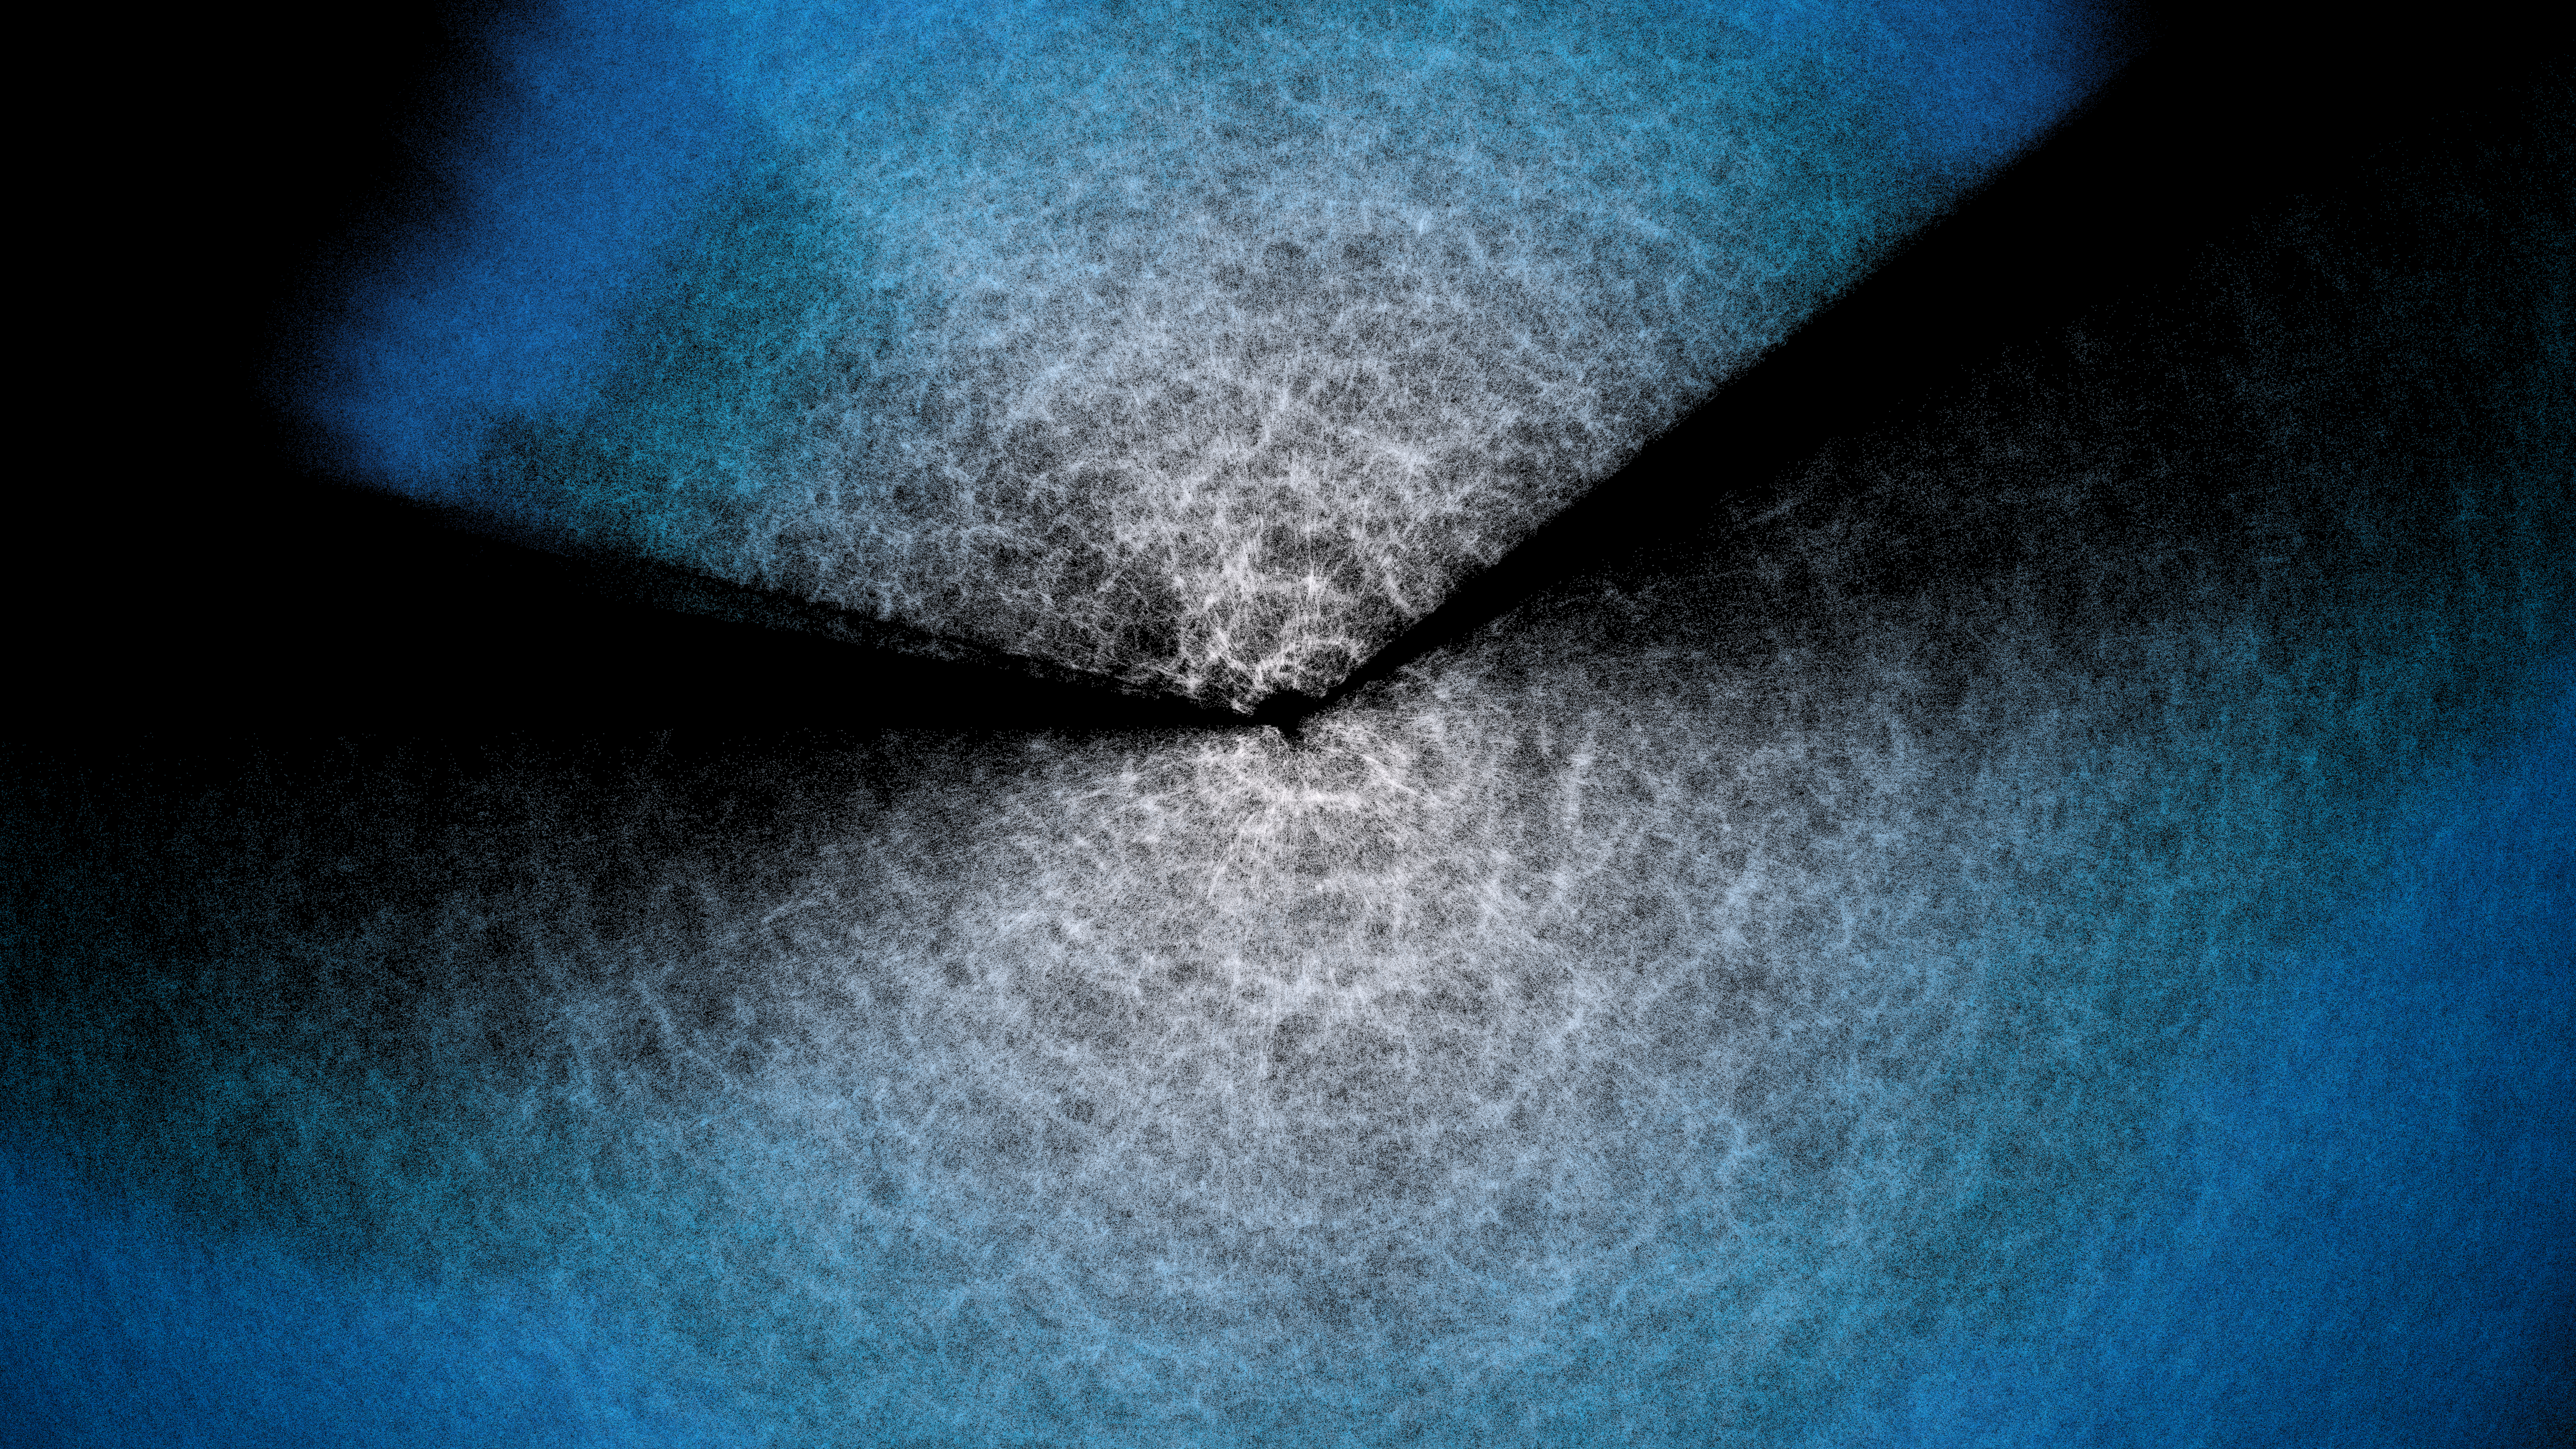

DESI Year-3 Fan Plot

Two ‘fans’ corresponding to the two main areas DESI has observed, above and below the plane of our Milky Way (see this map). DESI is mounted on the U.S. National Science Foundation Nicholas U. Mayall 4-meter Telescope at Kitt Peak National Observatory (KPNO), a Program of NSF NOIRLab. DESI has made the largest 3D map of our Universe to date and uses it to study dark energy. Earth is at the center of the two fans, where bluer points indicate more distant objects. This is a still from an animated rotation of the DESI Year-3 data map.

Credit: DESI Collaboration/DOE/KPNO/NOIRLab/NSF/AURA/R. Proctor